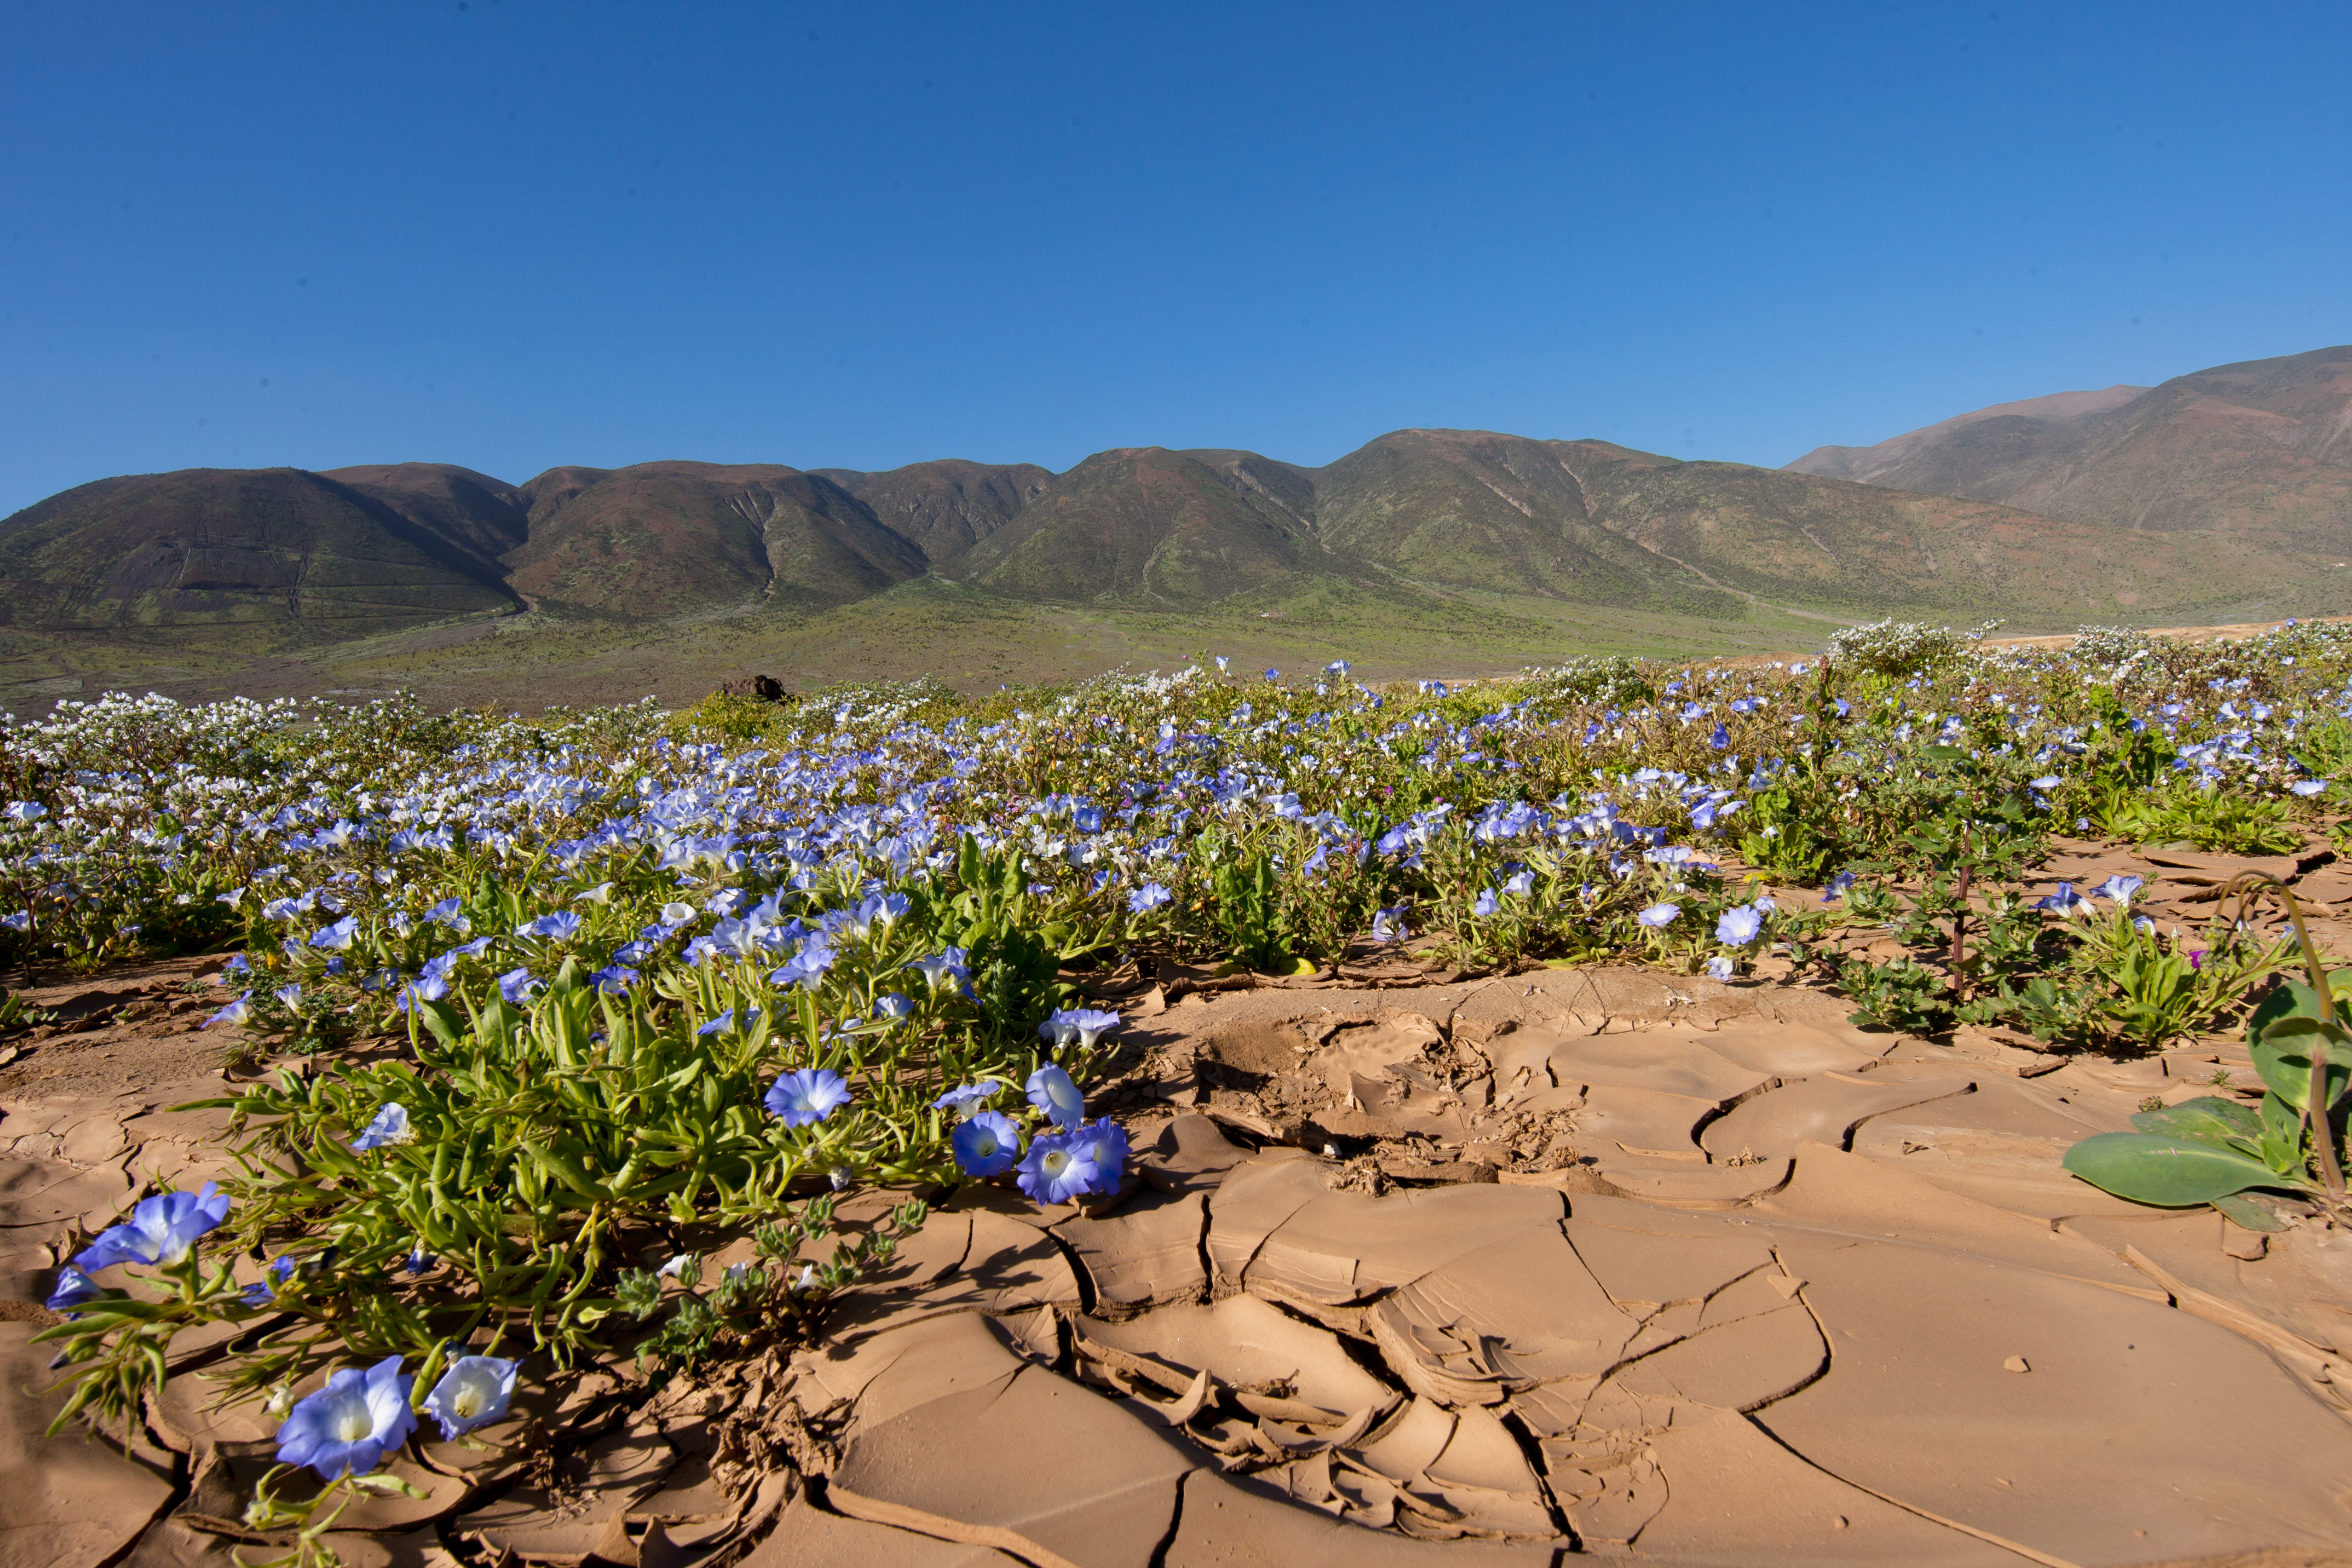

Flowers in the Atacama Desert

Detailed view of flowers growing in one of the most arid places on Earth, the Atacama Desert.

Credit: ESO